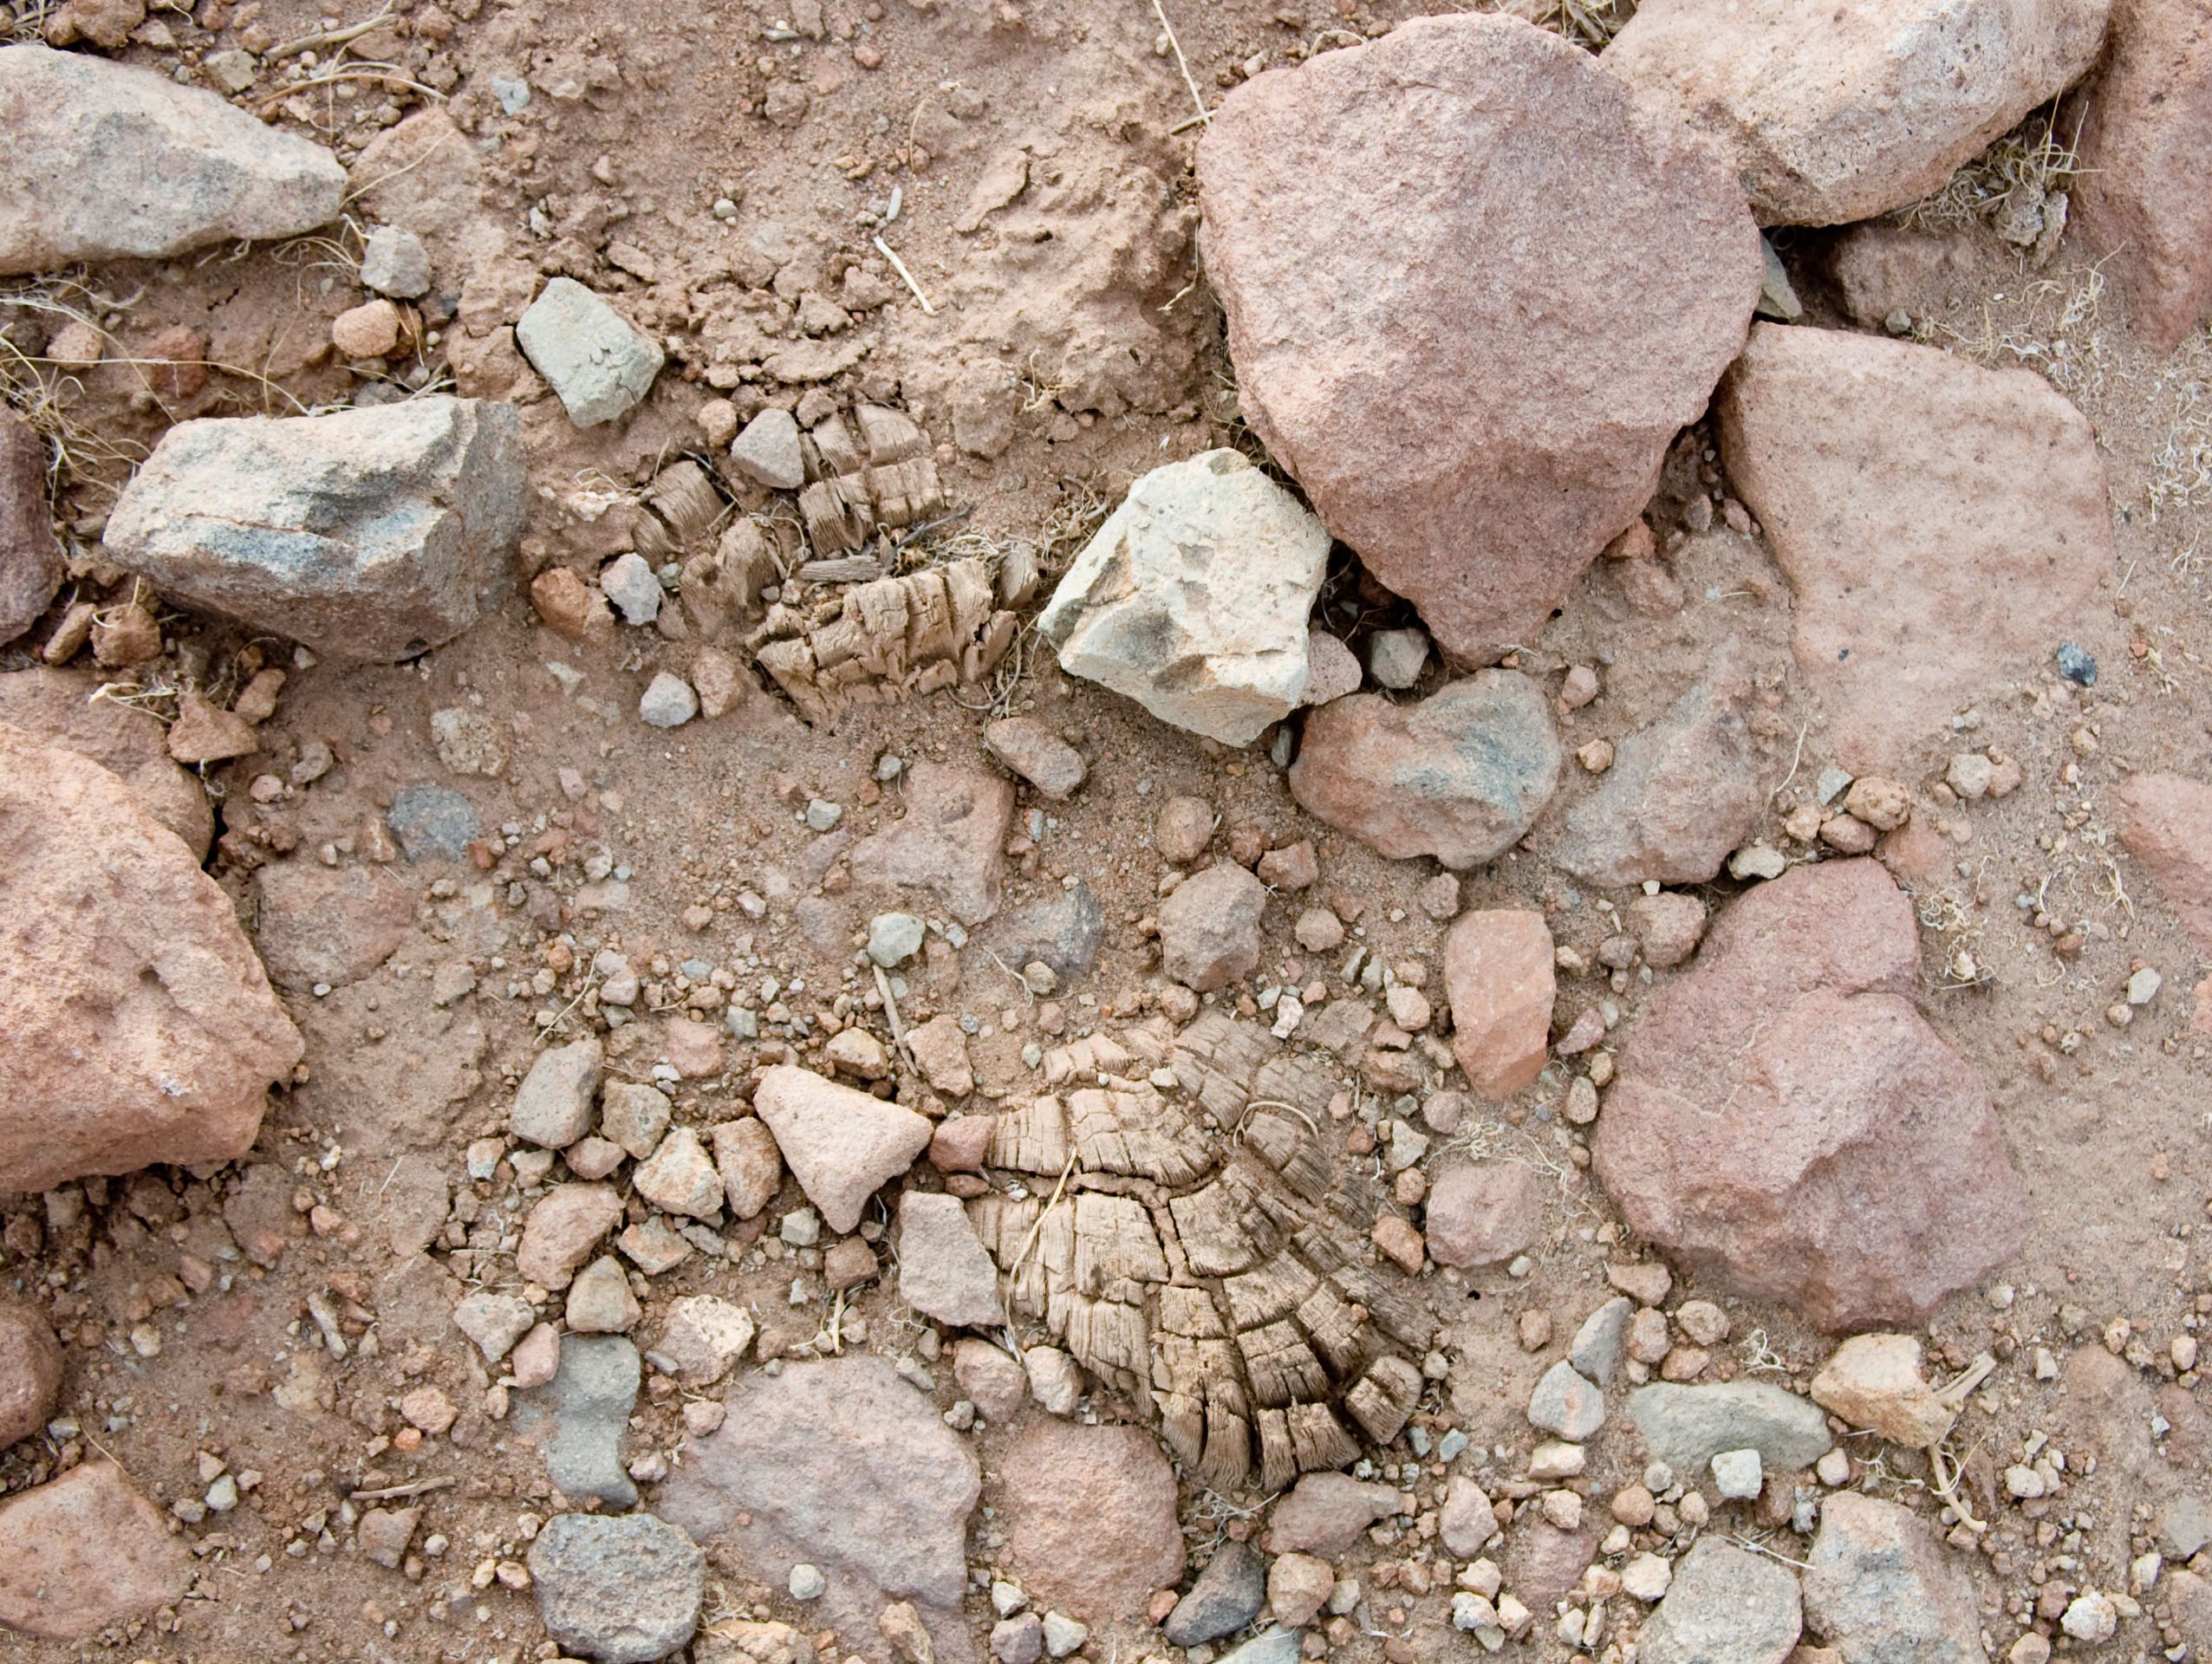

Archaeology in Atacama's Chilean desert

The natural environment around the ALMA site. These archaeological testimonies were found near the ALMA site. This picture was obtained in August 2004.

Credit: ESO